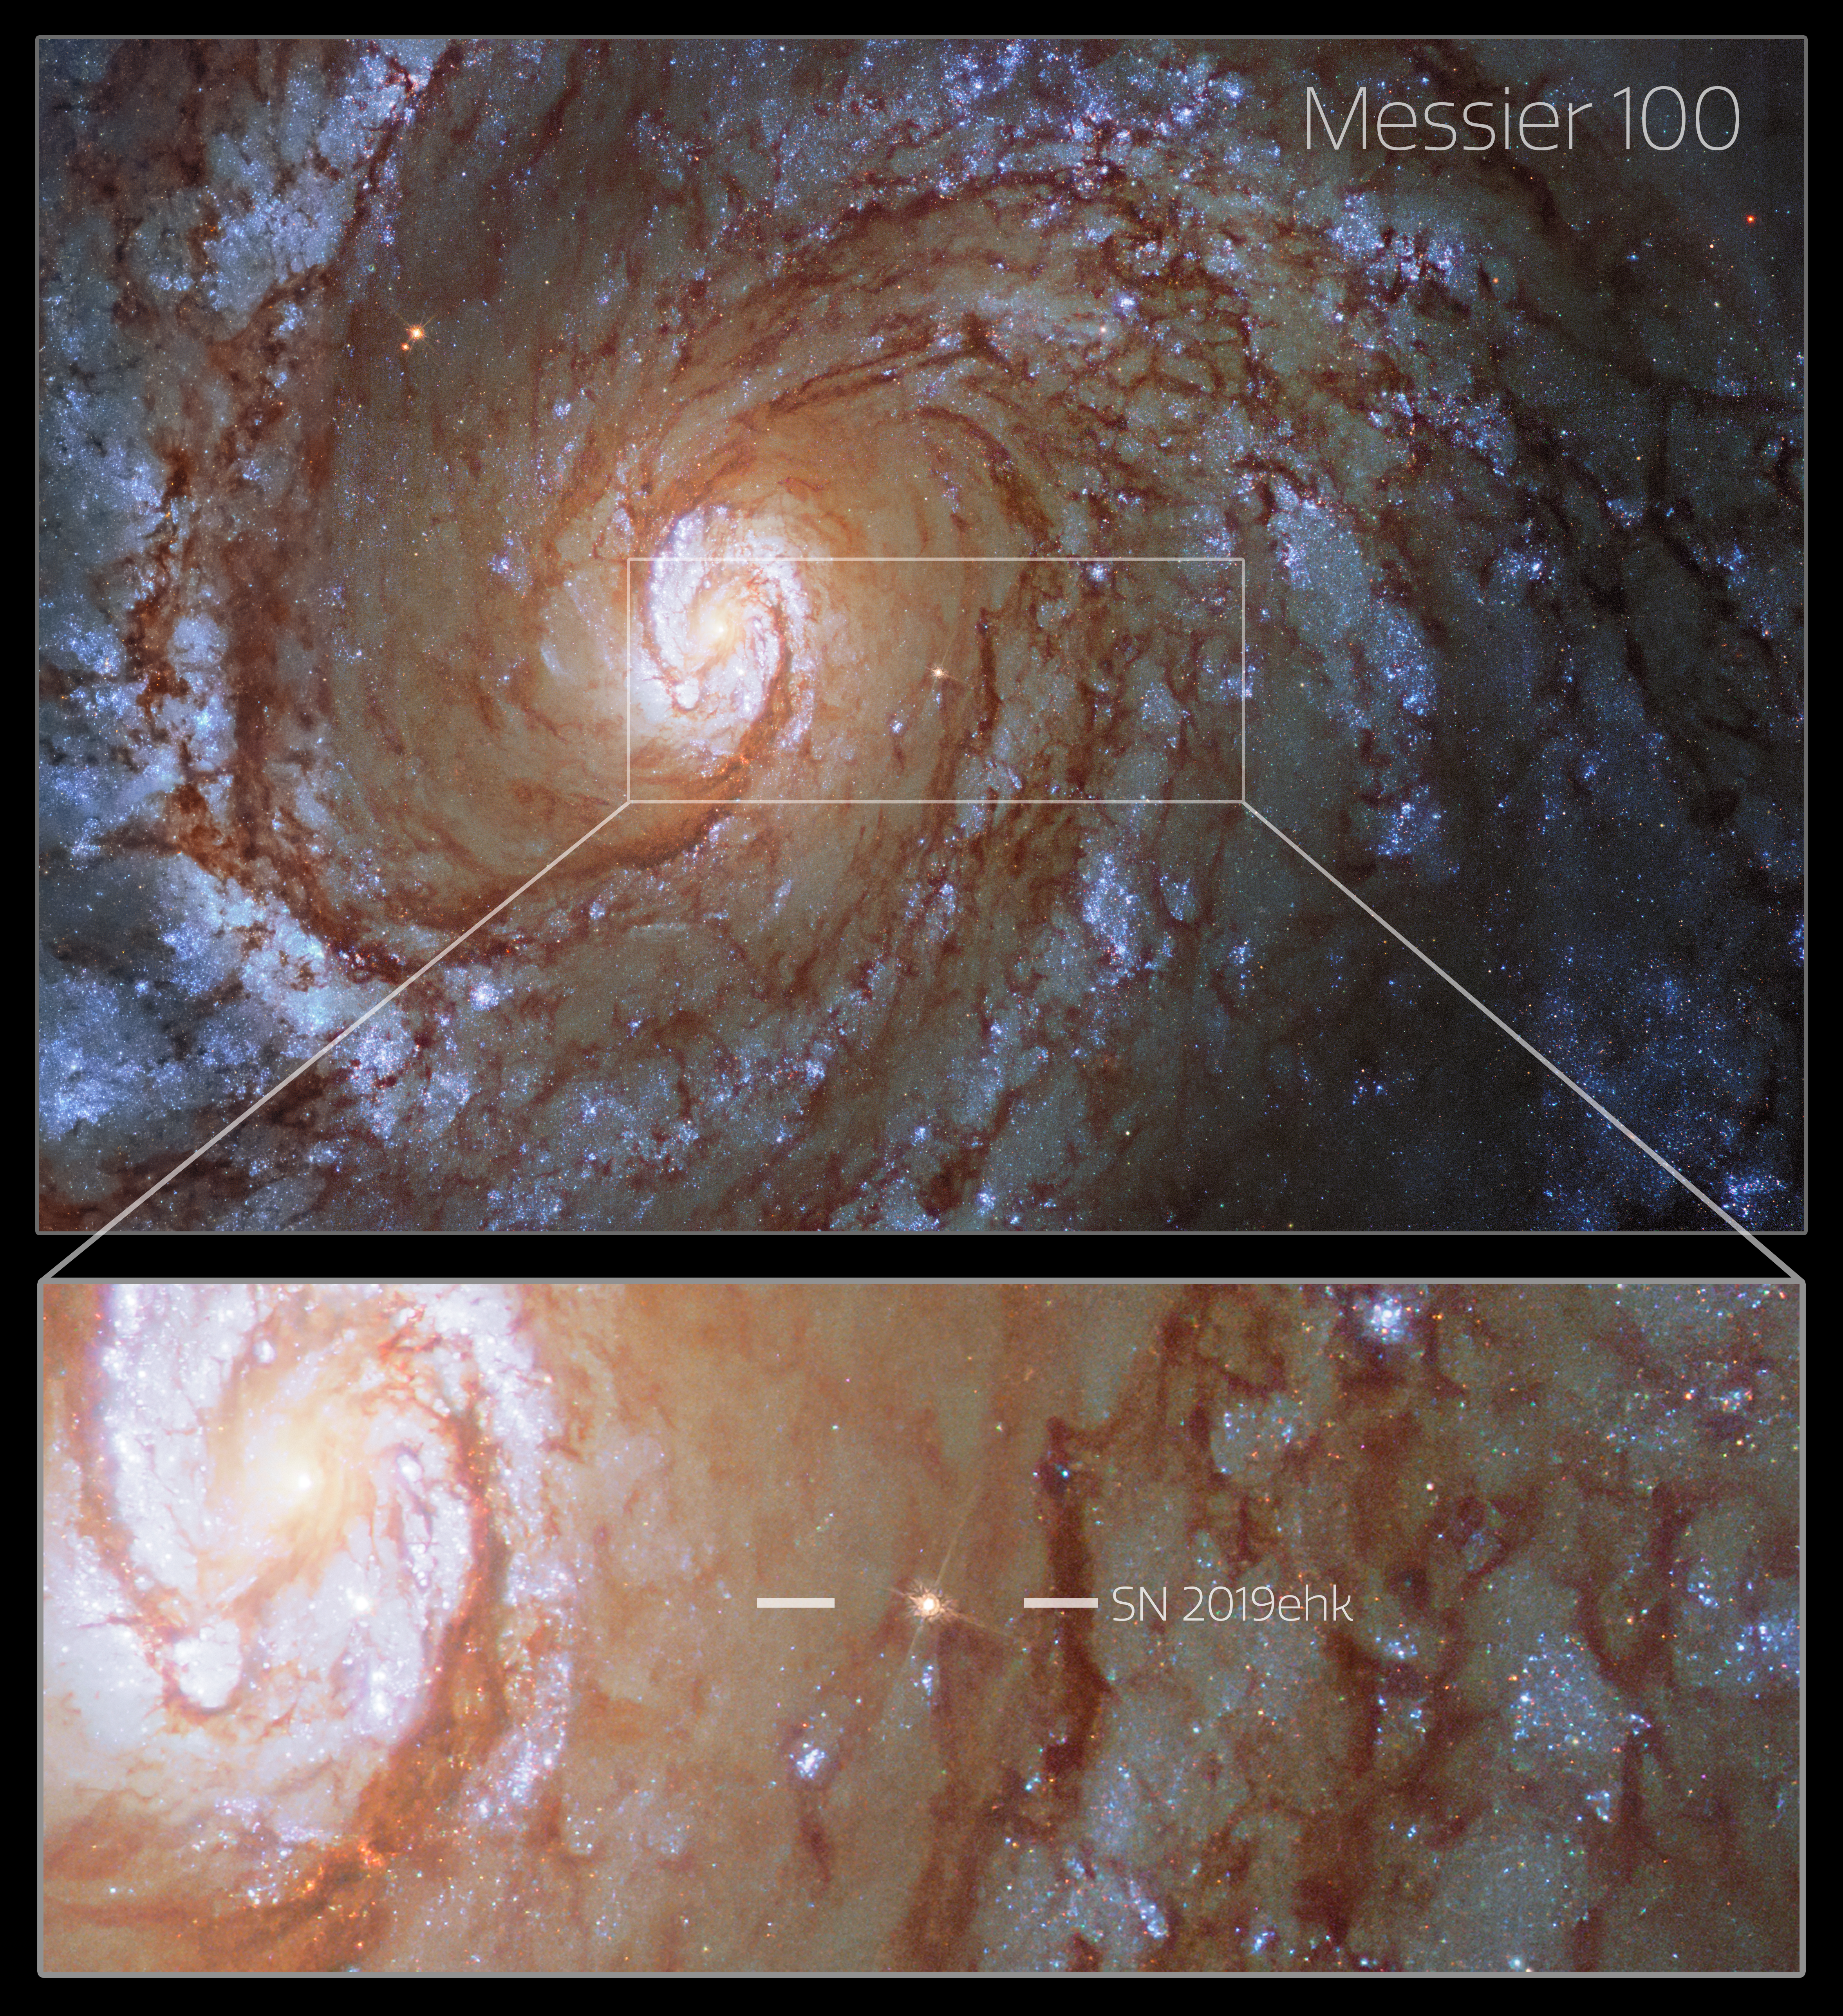

Hubble Space Telescope image of SN 2019ehk (annotated)

Hubble Space Telescope image of SN 2019ehk in its spiral host galaxy, Messier 100.

The image is a composite made of pre- and post-explosion images.

Credit: CTIO/SOAR/NOIRLab/NSF/AURA/Northwestern University/C. Kilpatrick/University of California Santa Cruz/NASA-ESA Hubble Space Telescope